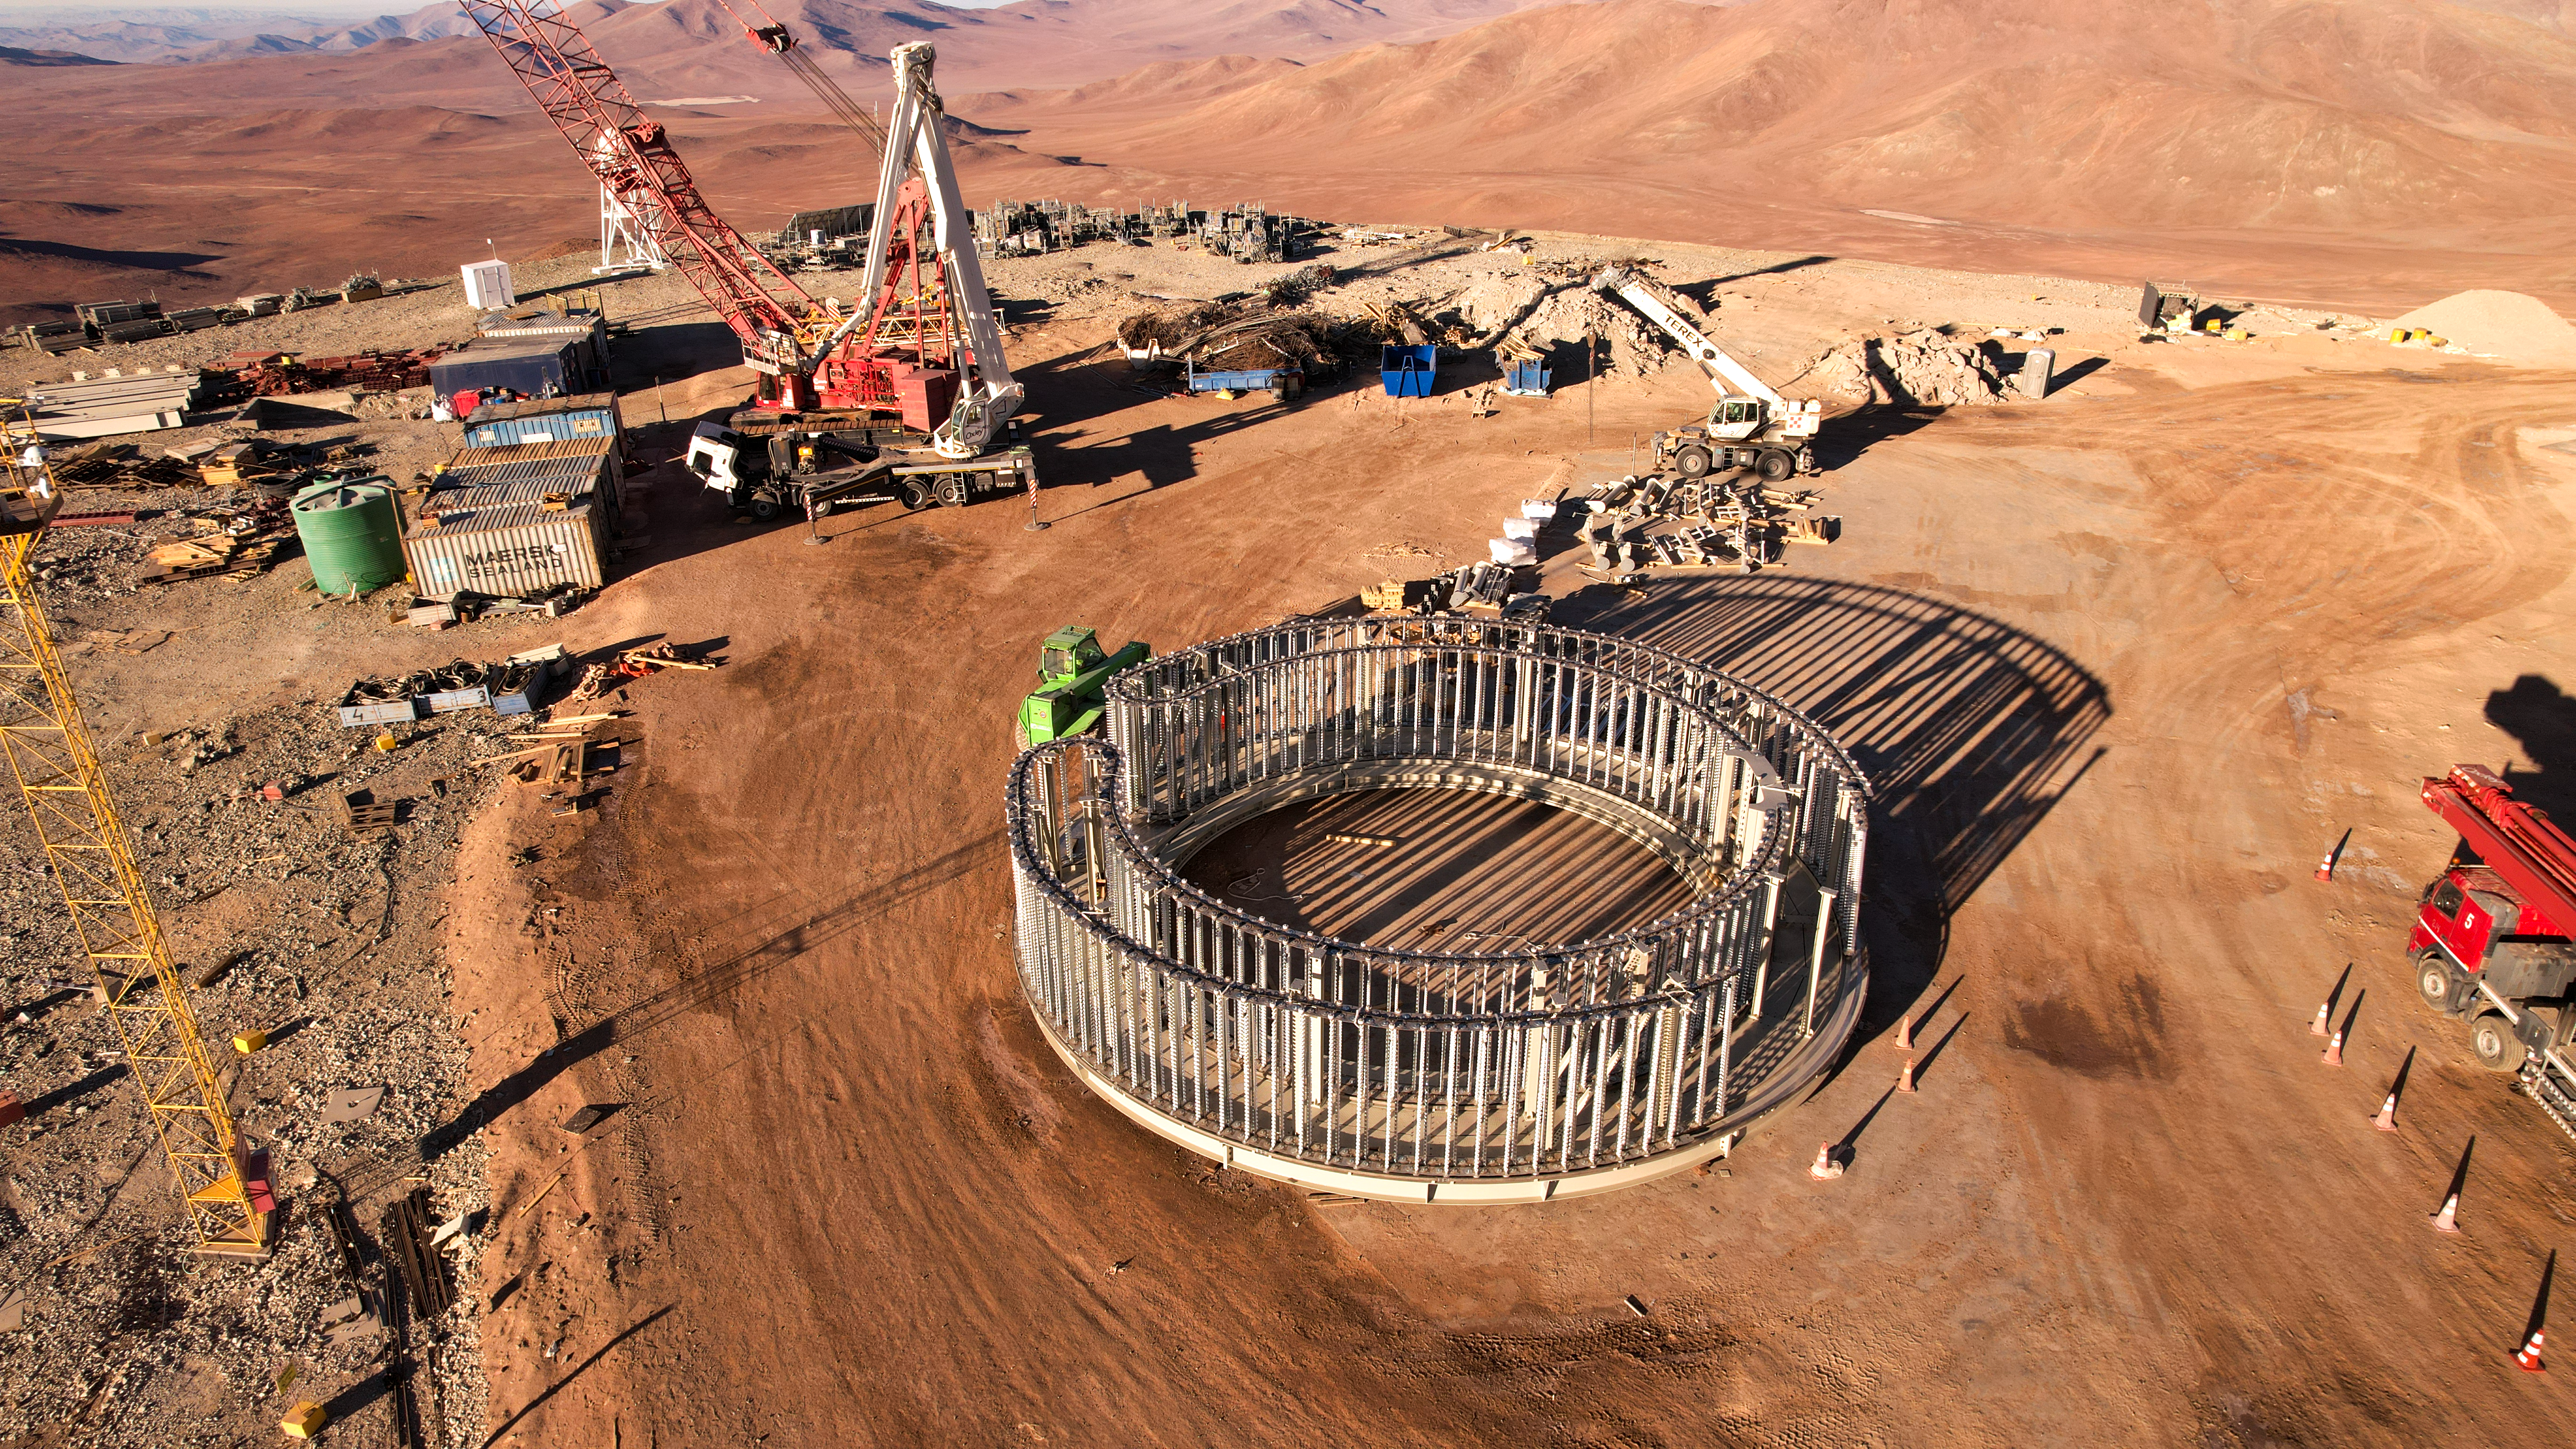

A mini ELT dome?

This drone image from October 2023, taken on the summit of Cerro Armazones, where ESO’s Extremely Large Telescope (ELT) is under construction, almost looks like a second, miniature ELT dome is being constructed. This device is an azimuth cable wrap, ensuring that the extensive network of cables helping to operate the telescope moves smoothly when the telescope rotates horizontally. This cable wrap has already been installed on top of the telescope pier.

Credit: ESO/G. Vecchia